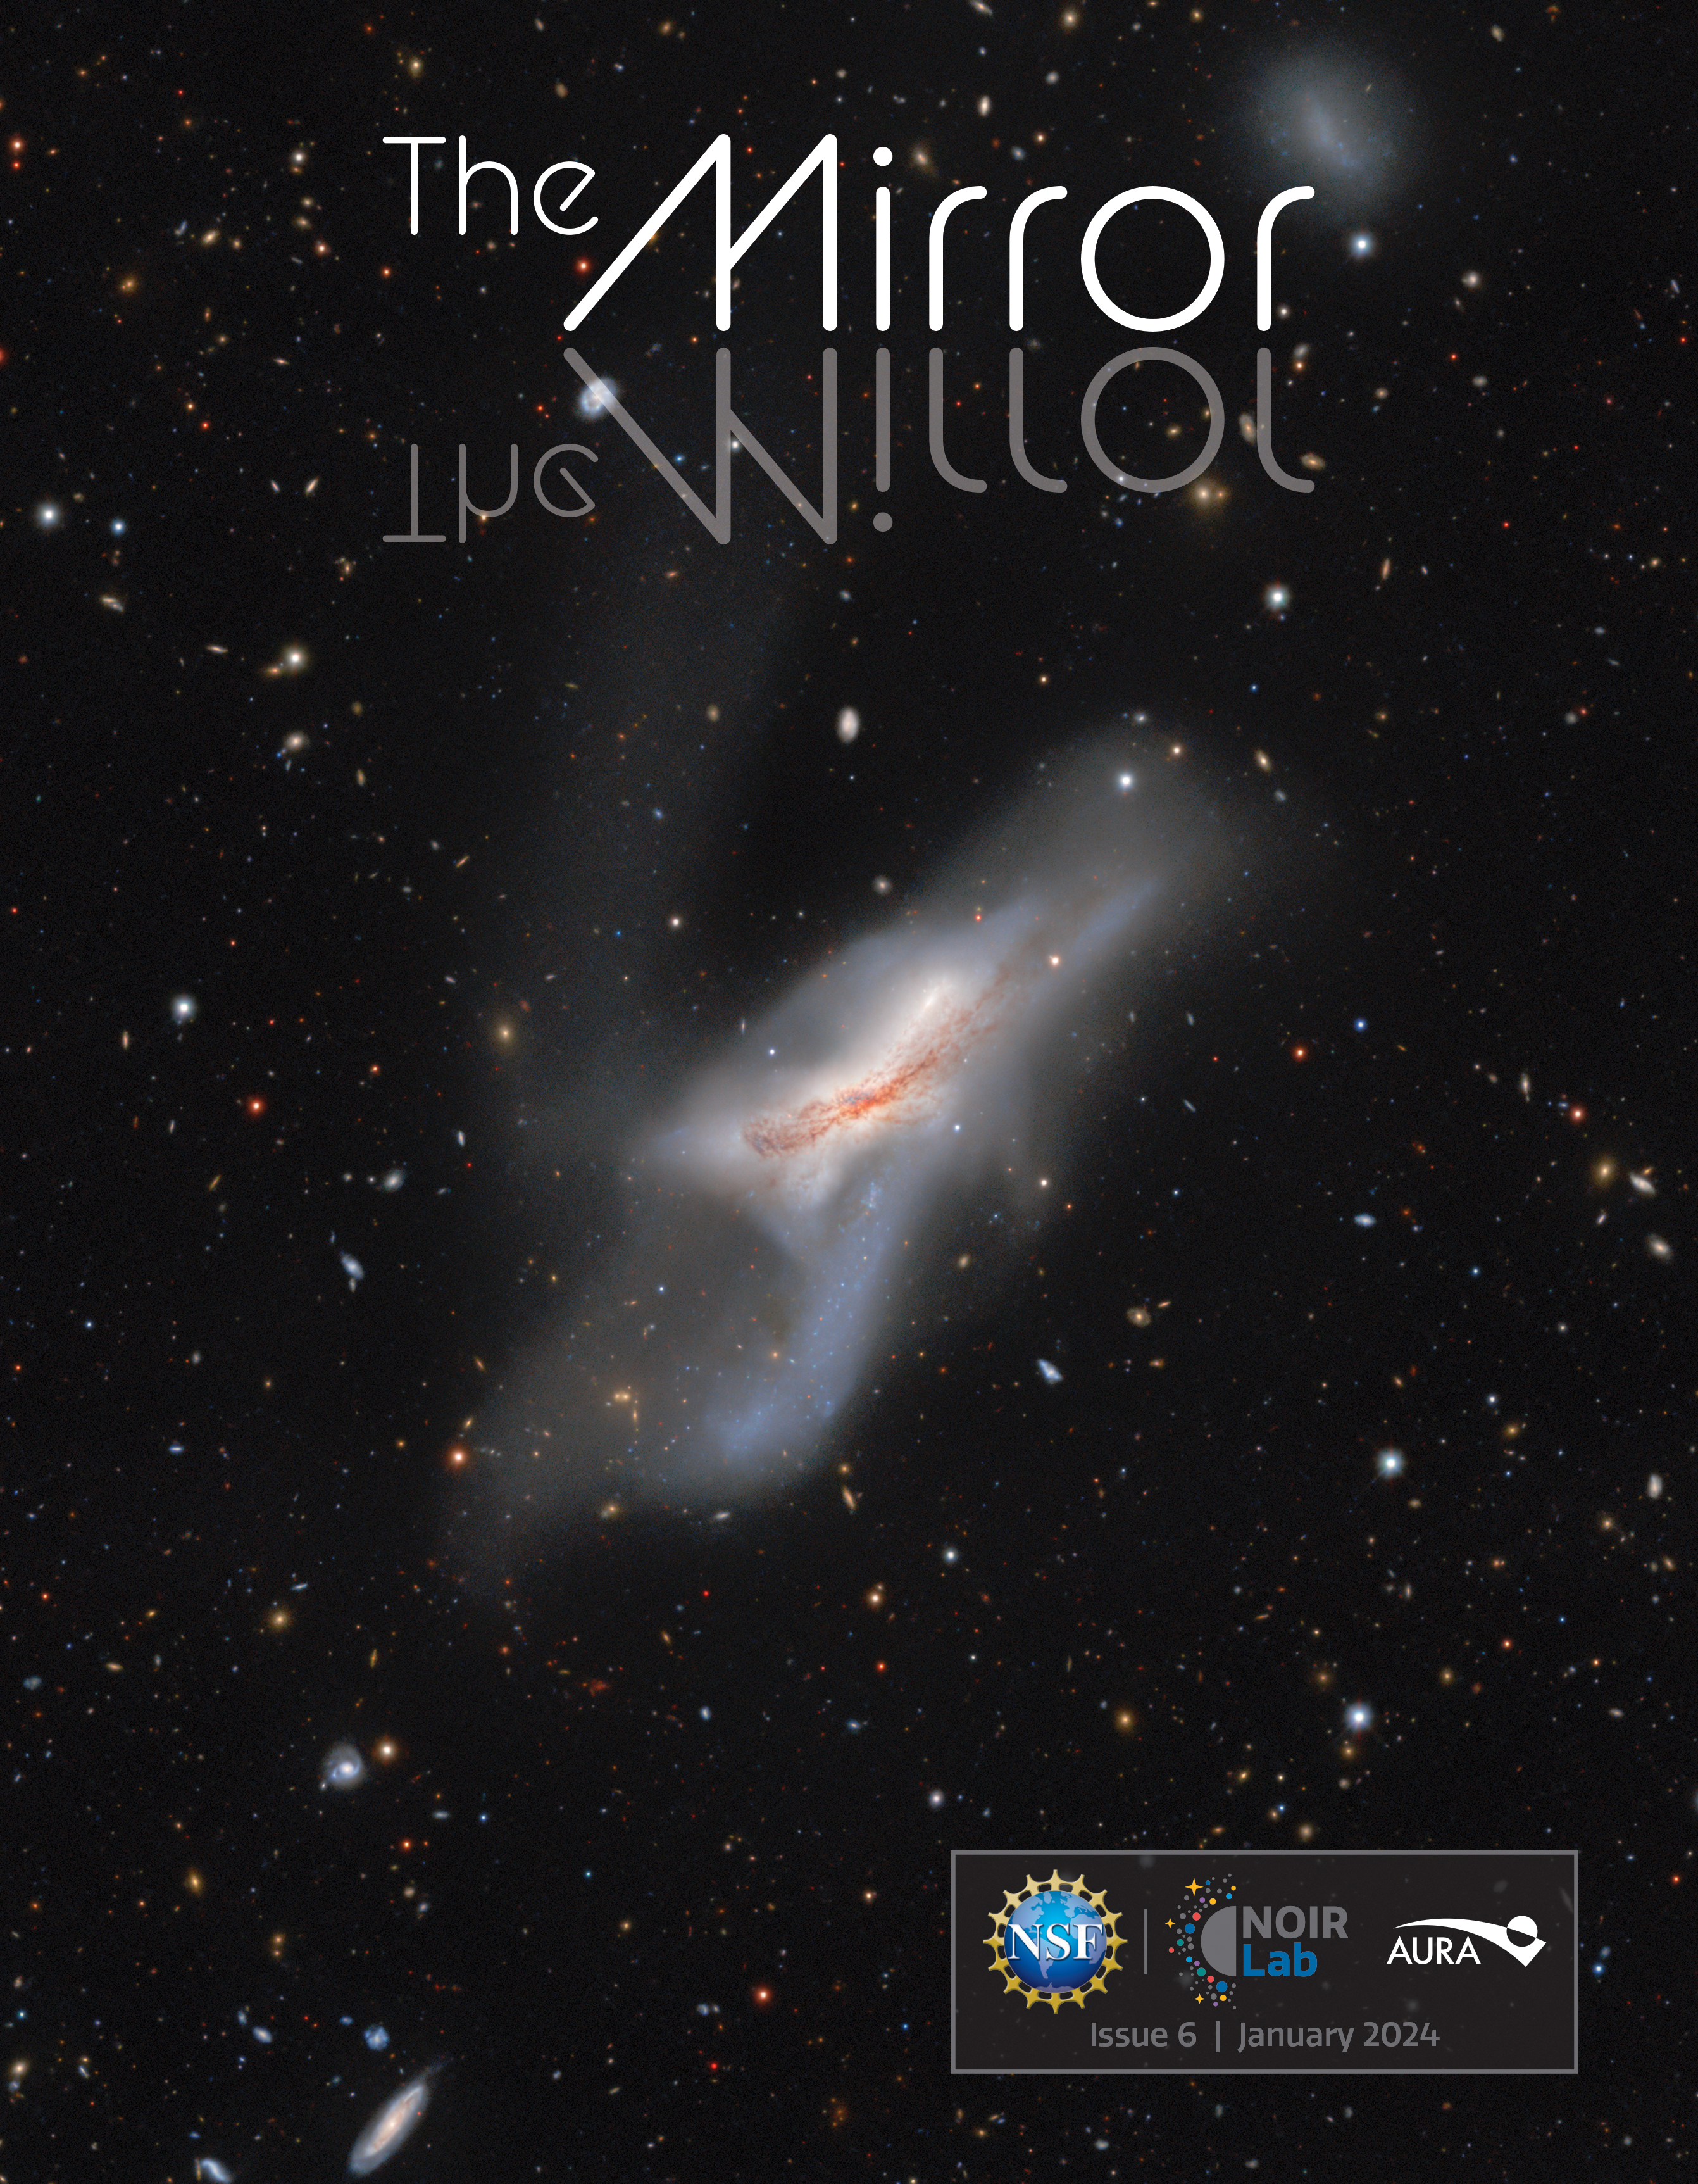

The sixth (January 2024) edition of The NOIRLab Mirror newsletter

The cover of the January 2024 edition of The NOIRLab Mirror newsletter.

Credit: NOIRLab/NSF/AURA